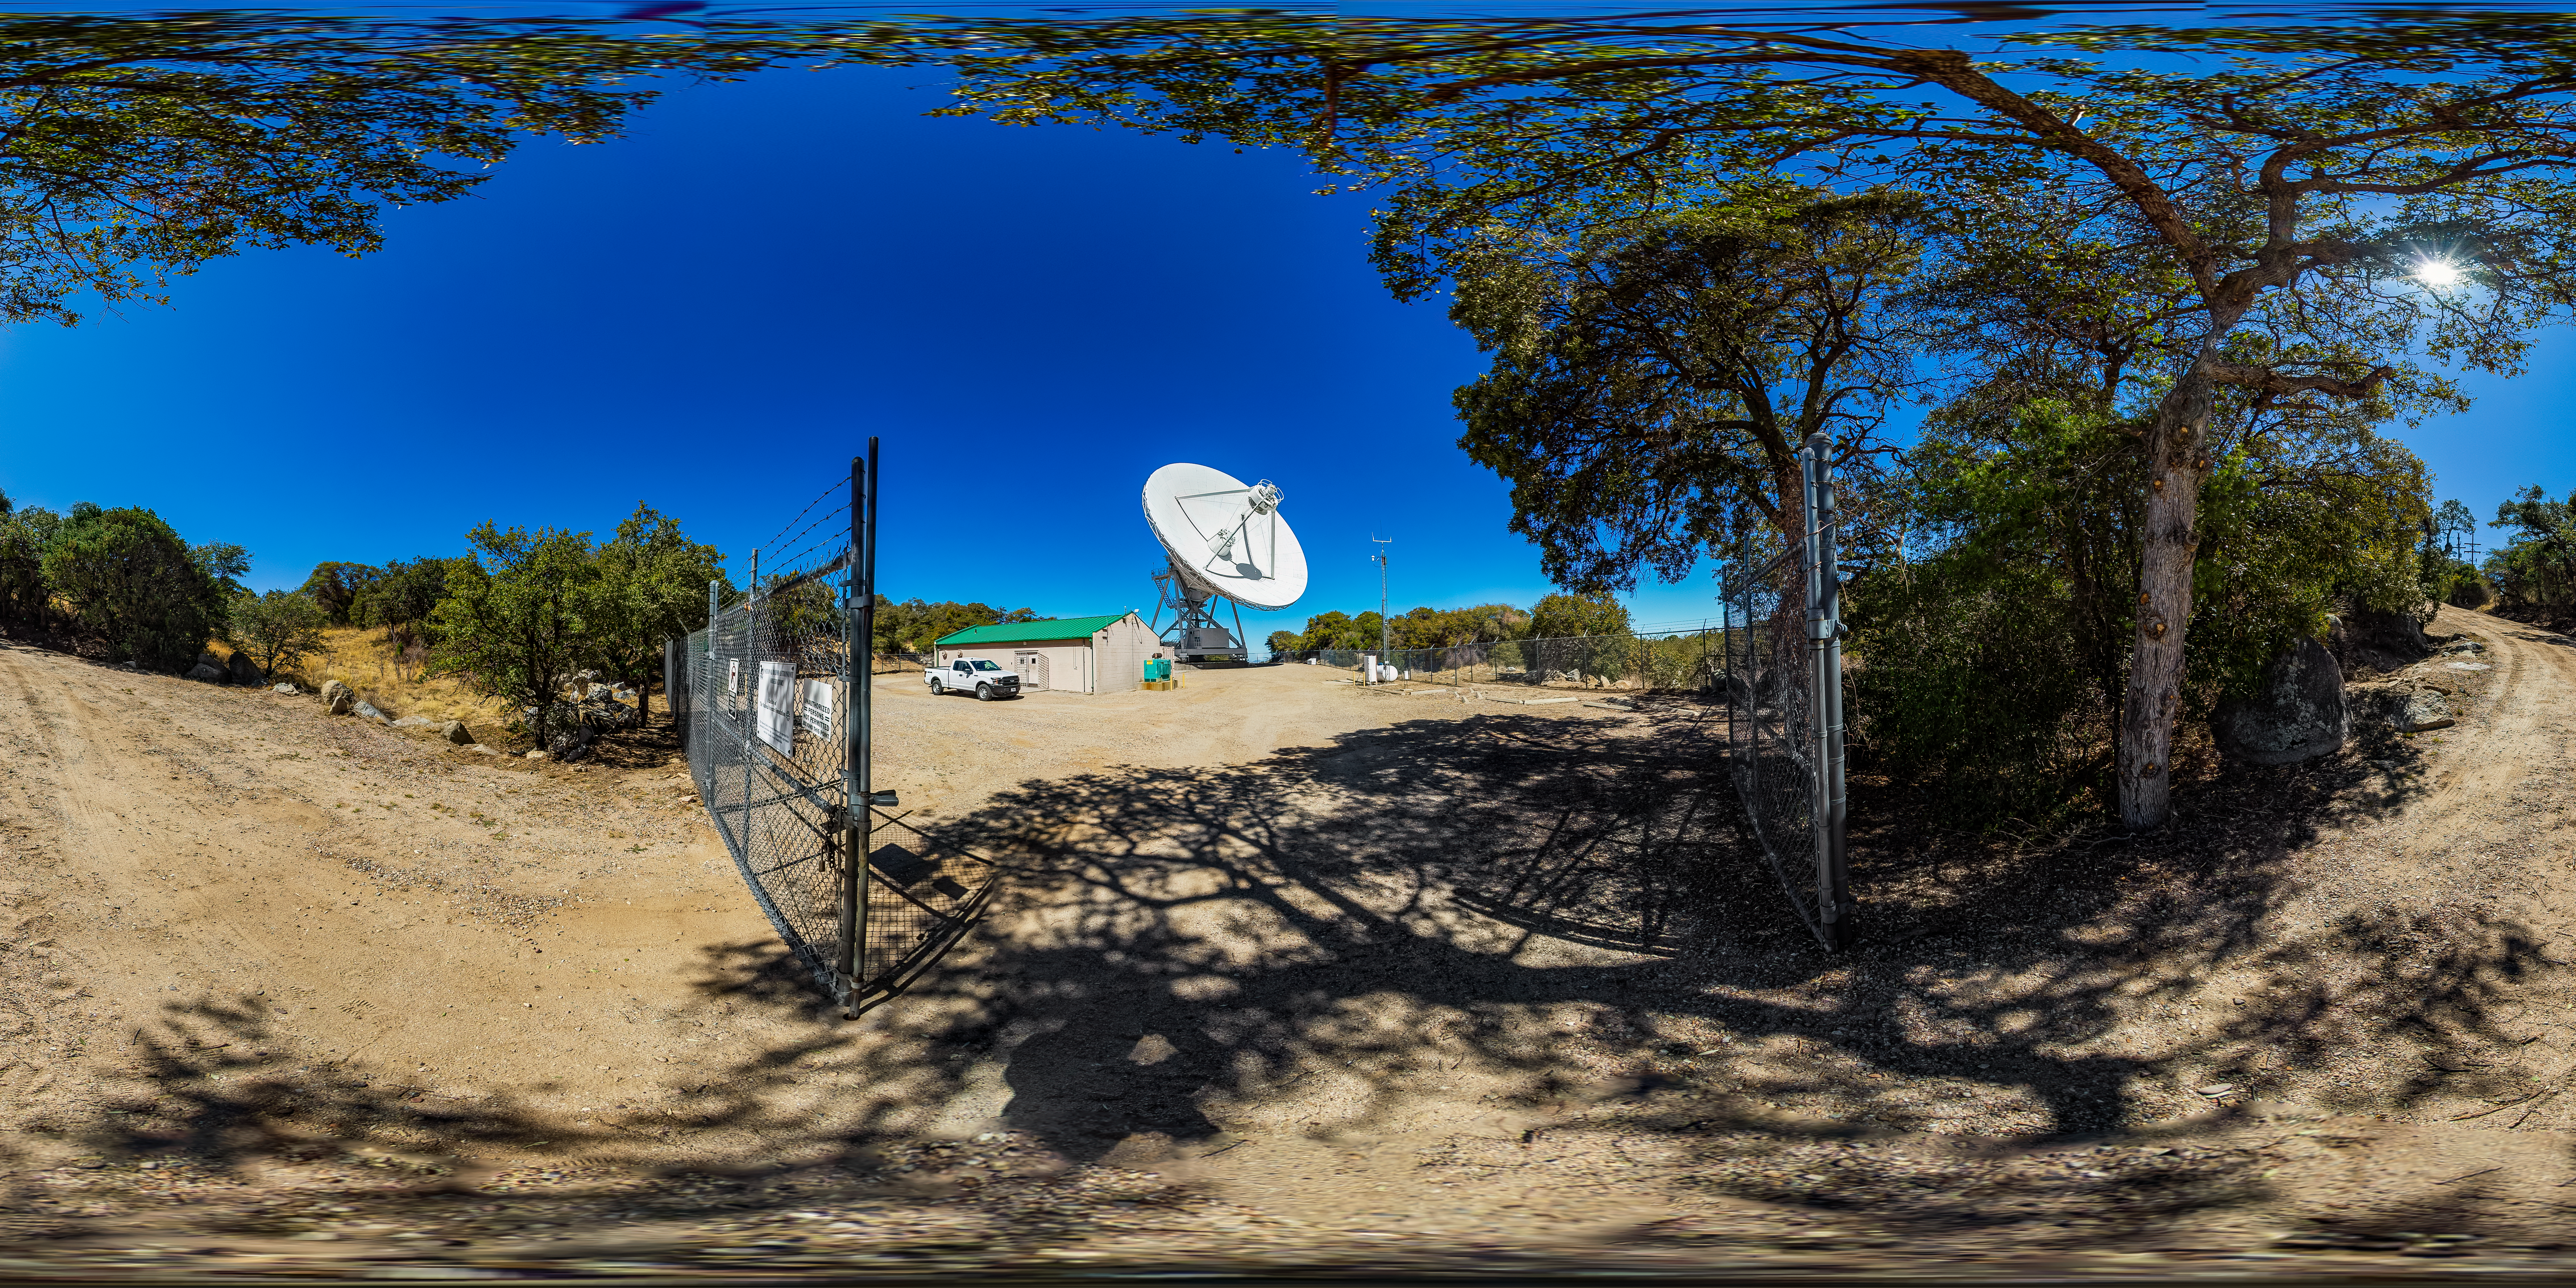

Very Long Baseline Array Dish 360 Panorama

A 360 panorama view of NRAO's Very Long Baseline Array (VLBA) Dish located at Kitt Peak National Observatory (KPNO), a Program of NSF NOIRLab. The array consists of 10 identical antennas, separated by distances from 200 kilometers to transcontinental 8600 kilometers (with the longest baseline between Maunakea, Hawai’i and St. Croix, Virgin Islands). The VLBA Dish is controlled remotely from the Science Operations Center in Socorro, New Mexico.

Credit: KPNO/NOIRLab/NSF/AURA/T. Matsopoulos